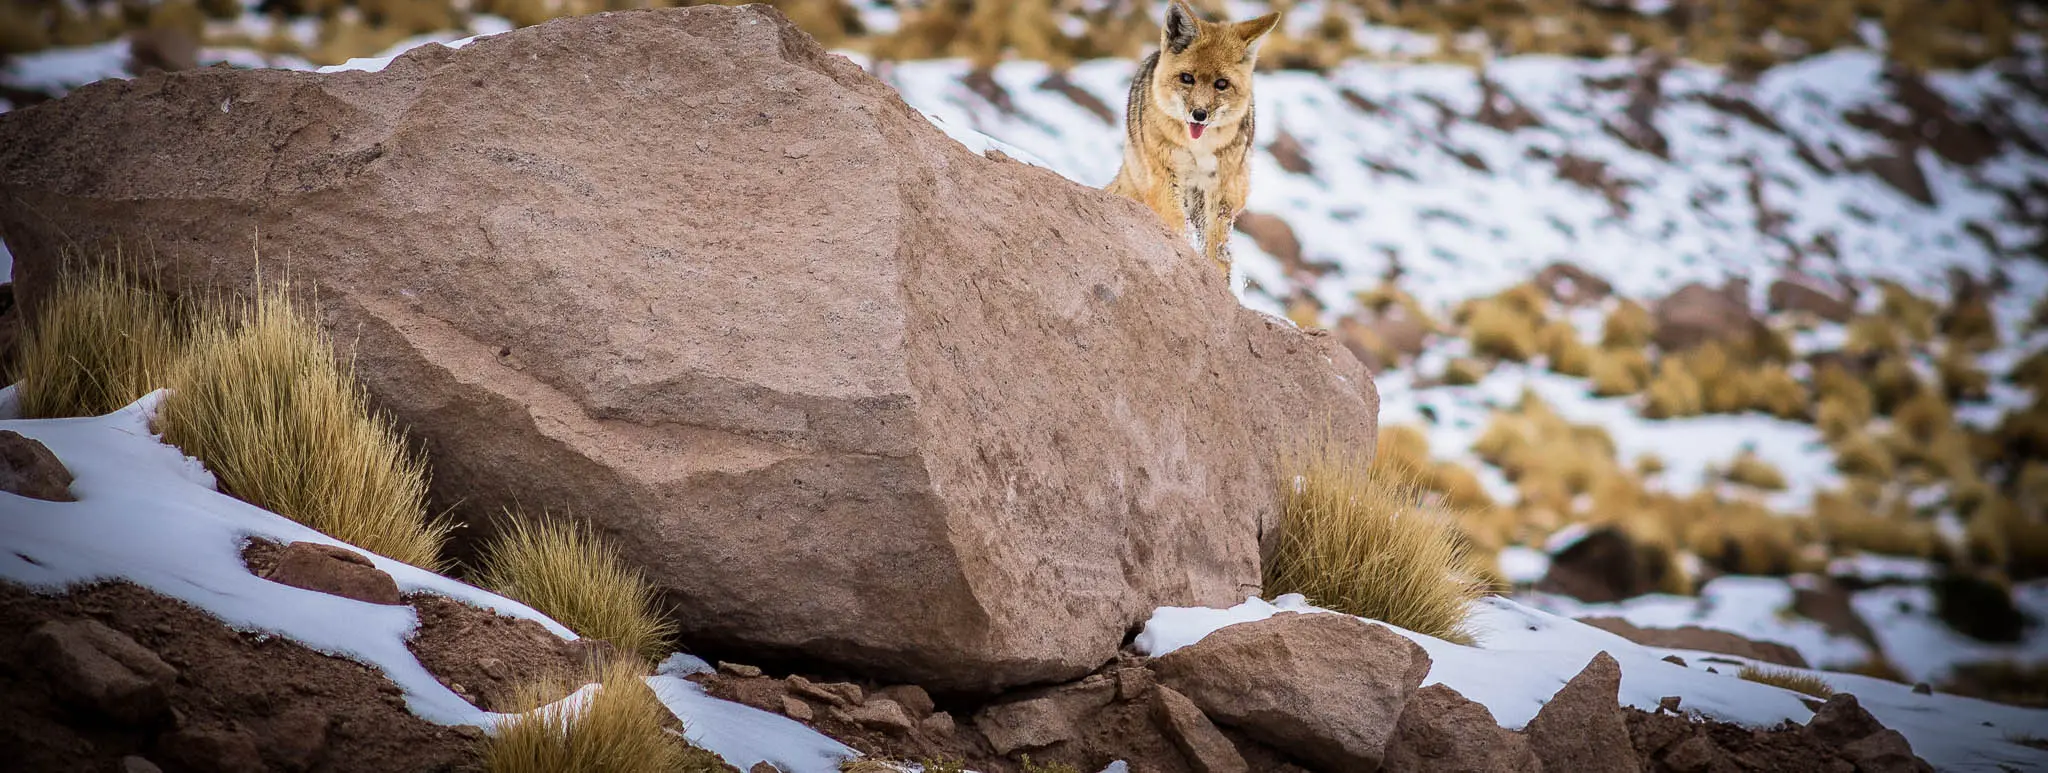

Part of the ecosystem of Chajnantor

A wild fox in the surroundings of Chajnantor.

Credit: Juan Carlos Rojas -ALMA (ESO/NAOJ/NRAO)